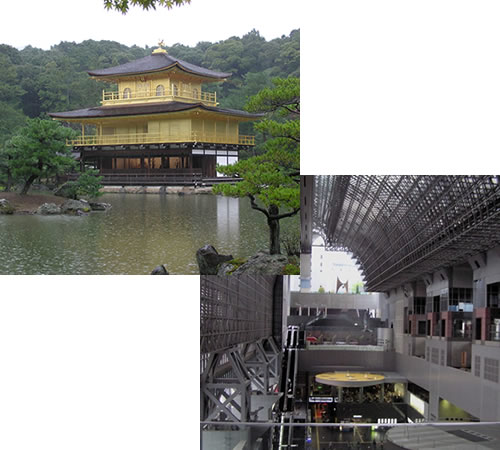

Kinkaku-ji temple and The train station in Kyoto

Top: Kinkaku-ji temple in Kyoto
Bottom: Contemporary Kyoto: the Kyoto train station

Credit: International Gemini Observatory/NOIRLab/NSF/AURA